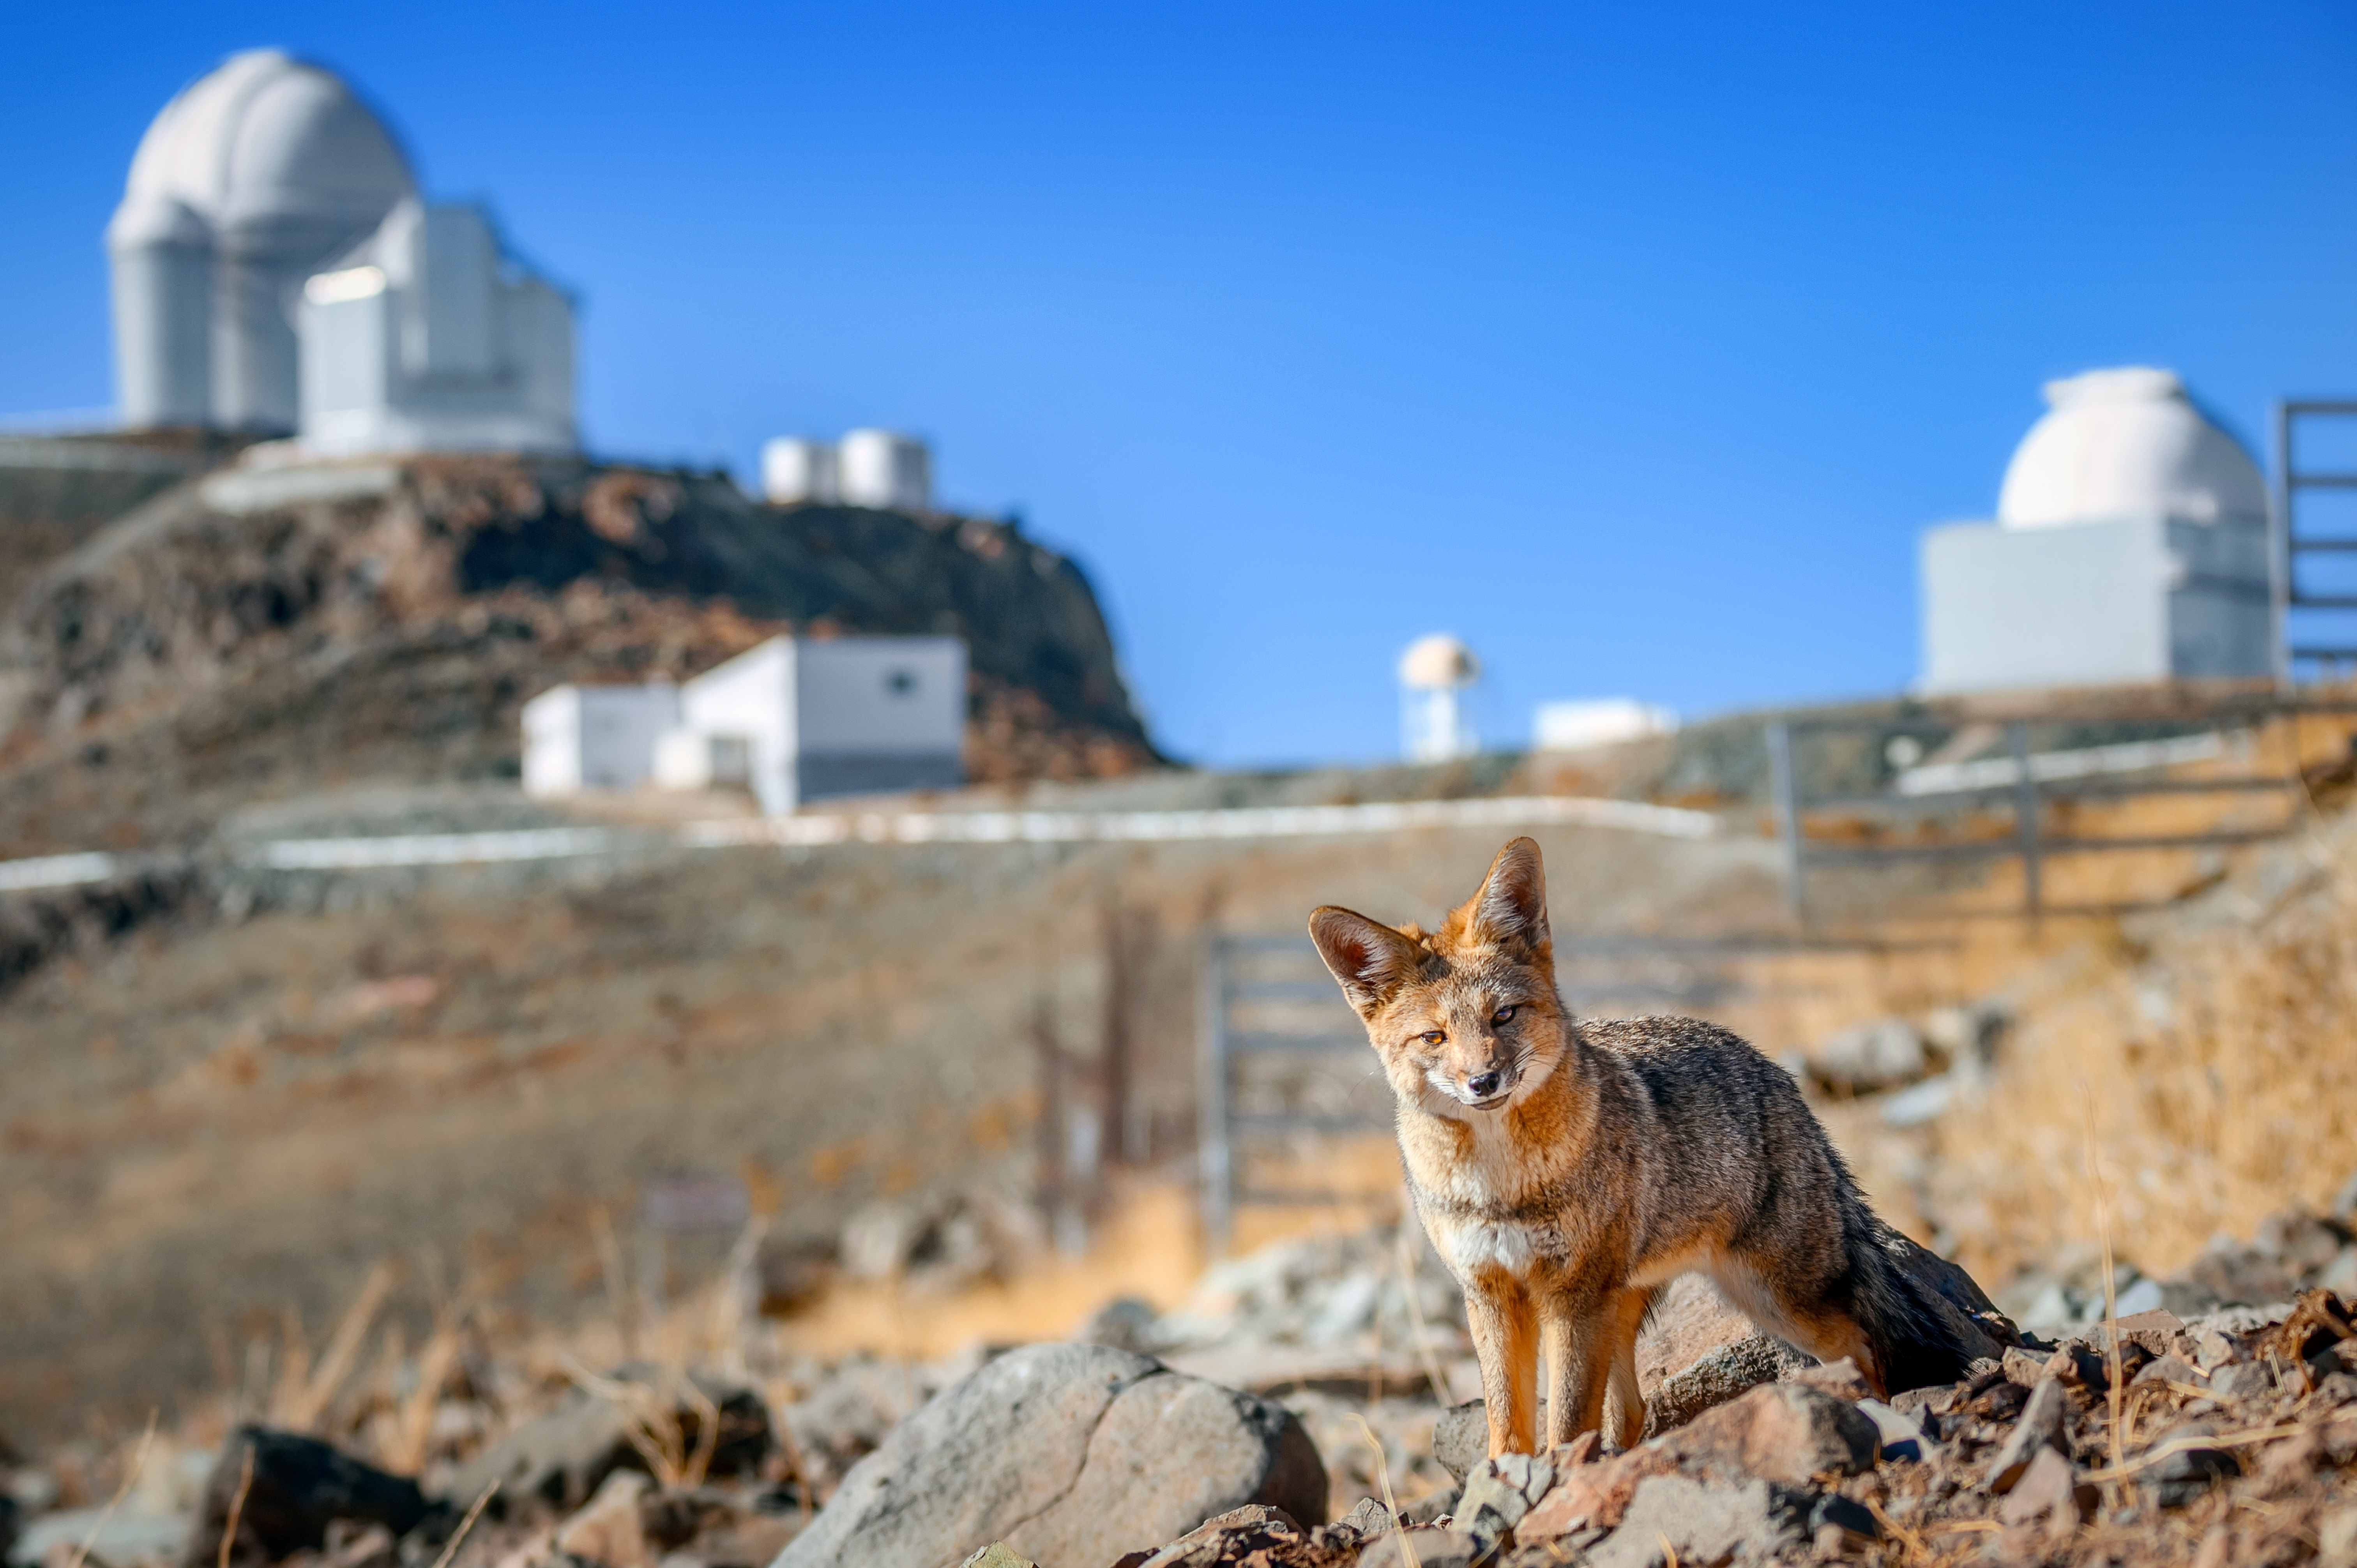

Culpeo at La Silla

The Culpeo, also known as the Andean fox, is just one of the many species of wildlife found around ESO sites in Chile. This one in particular stopped for a quick photo in front of the telescopes at our La Silla Observatory, located at an altitude of around 2400 metres.

Credit: ESO/A. Ghizzi Panizza